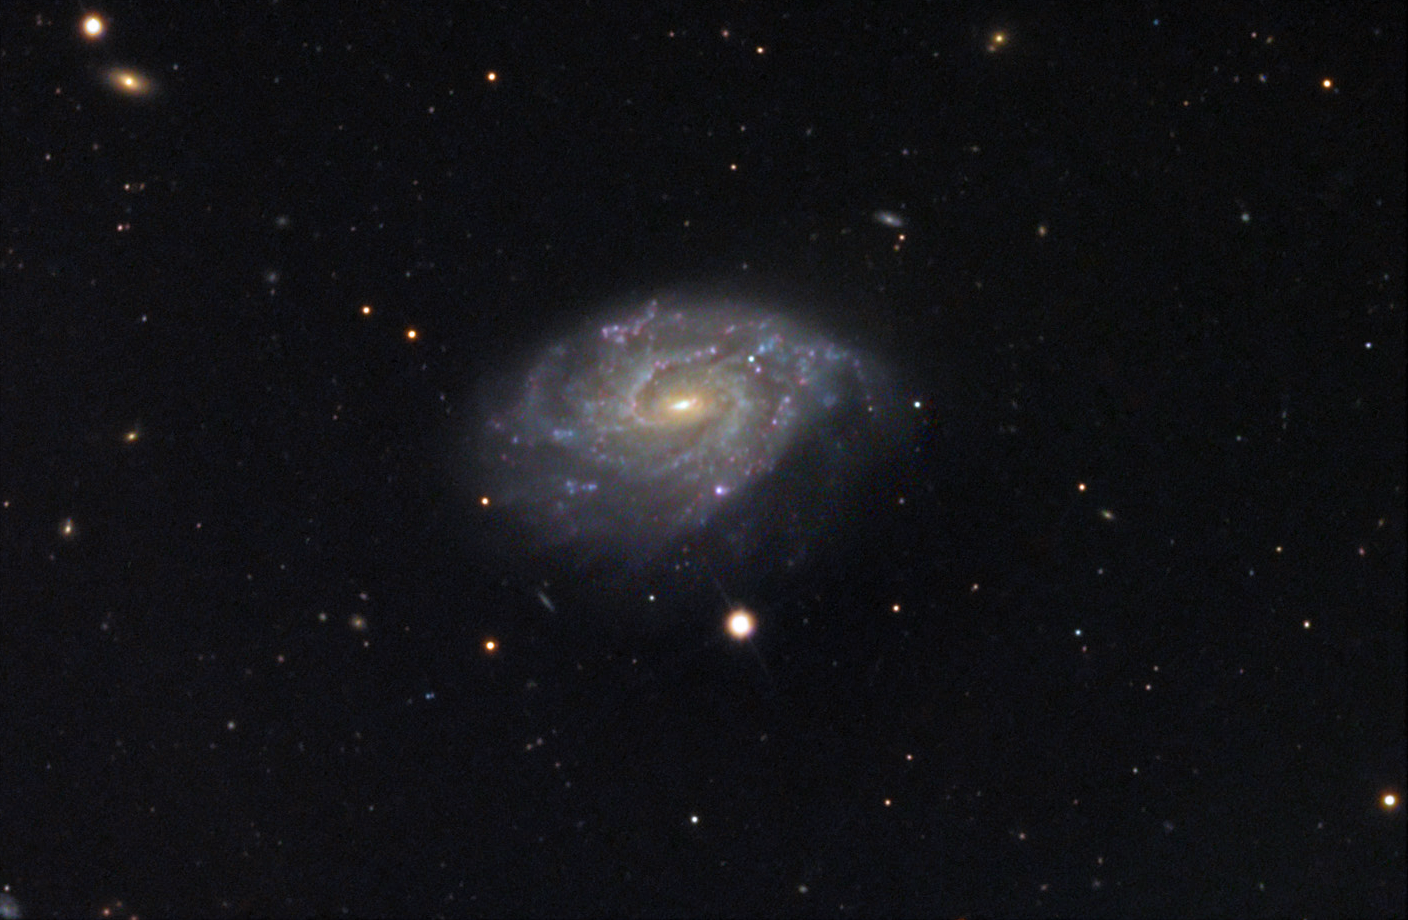

NGC 1255

Can something 73 million light years away be useful to astronomers? In the case of NGC 1255, shown here, the answer is decidedly yes. NGC 1255 is a compact galaxy with lots of star formation taking place. The relationship between its arms and the barred nucleus hint at what processes might unfold in galactic evolution. For example, this galaxy (like many others) displays spiral arm "rows" and other linear features. Astronomers would like to learn whether these are transient features, long lived structures, or perhaps even the result of interacting (nearby) galaxies.

This image was taken as part of Advanced Observing Program (AOP) program at Kitt Peak Visitor Center during 2014.

Credit: KPNO/NOIRLab/NSF/AURA/Peter and Suzie Erickson/Adam Block